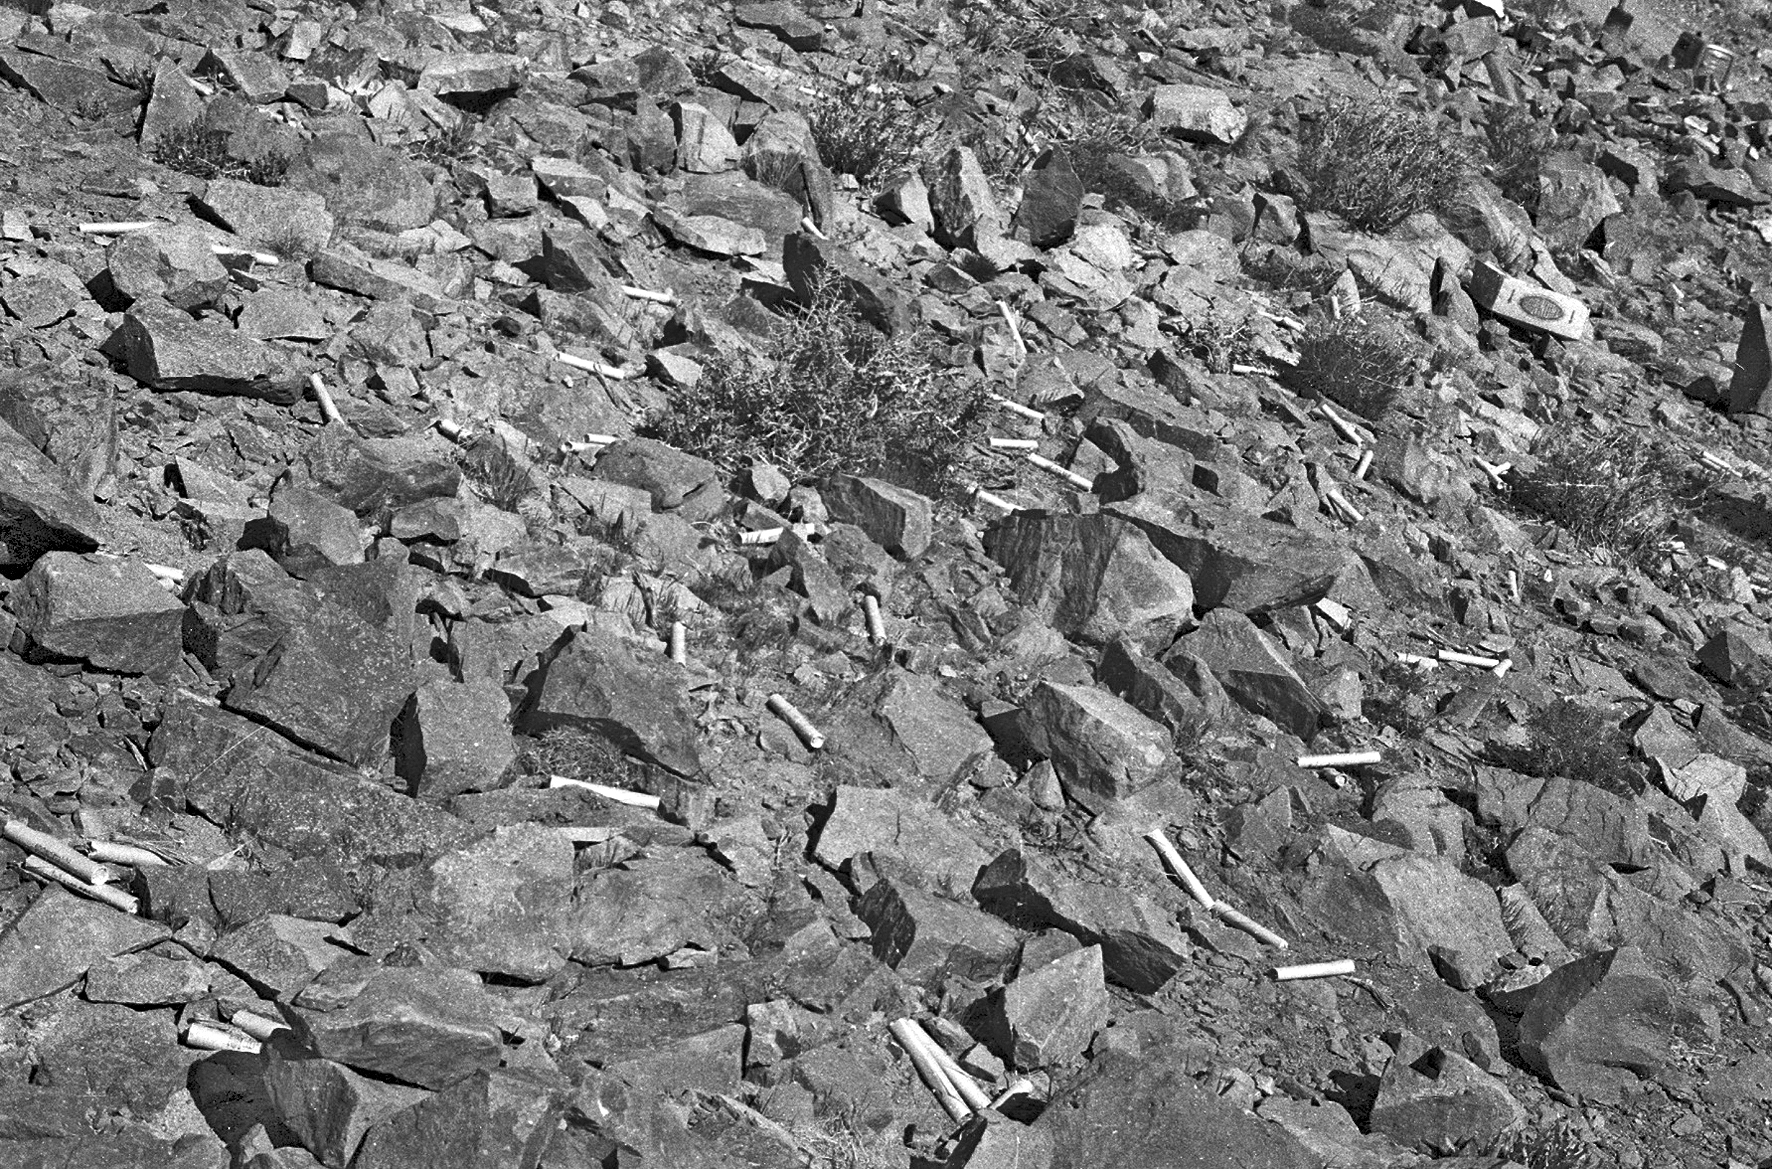

La Silla rocks

Rocks and explosives scattered in the ground during the construction of La Silla.

Credit: ESO